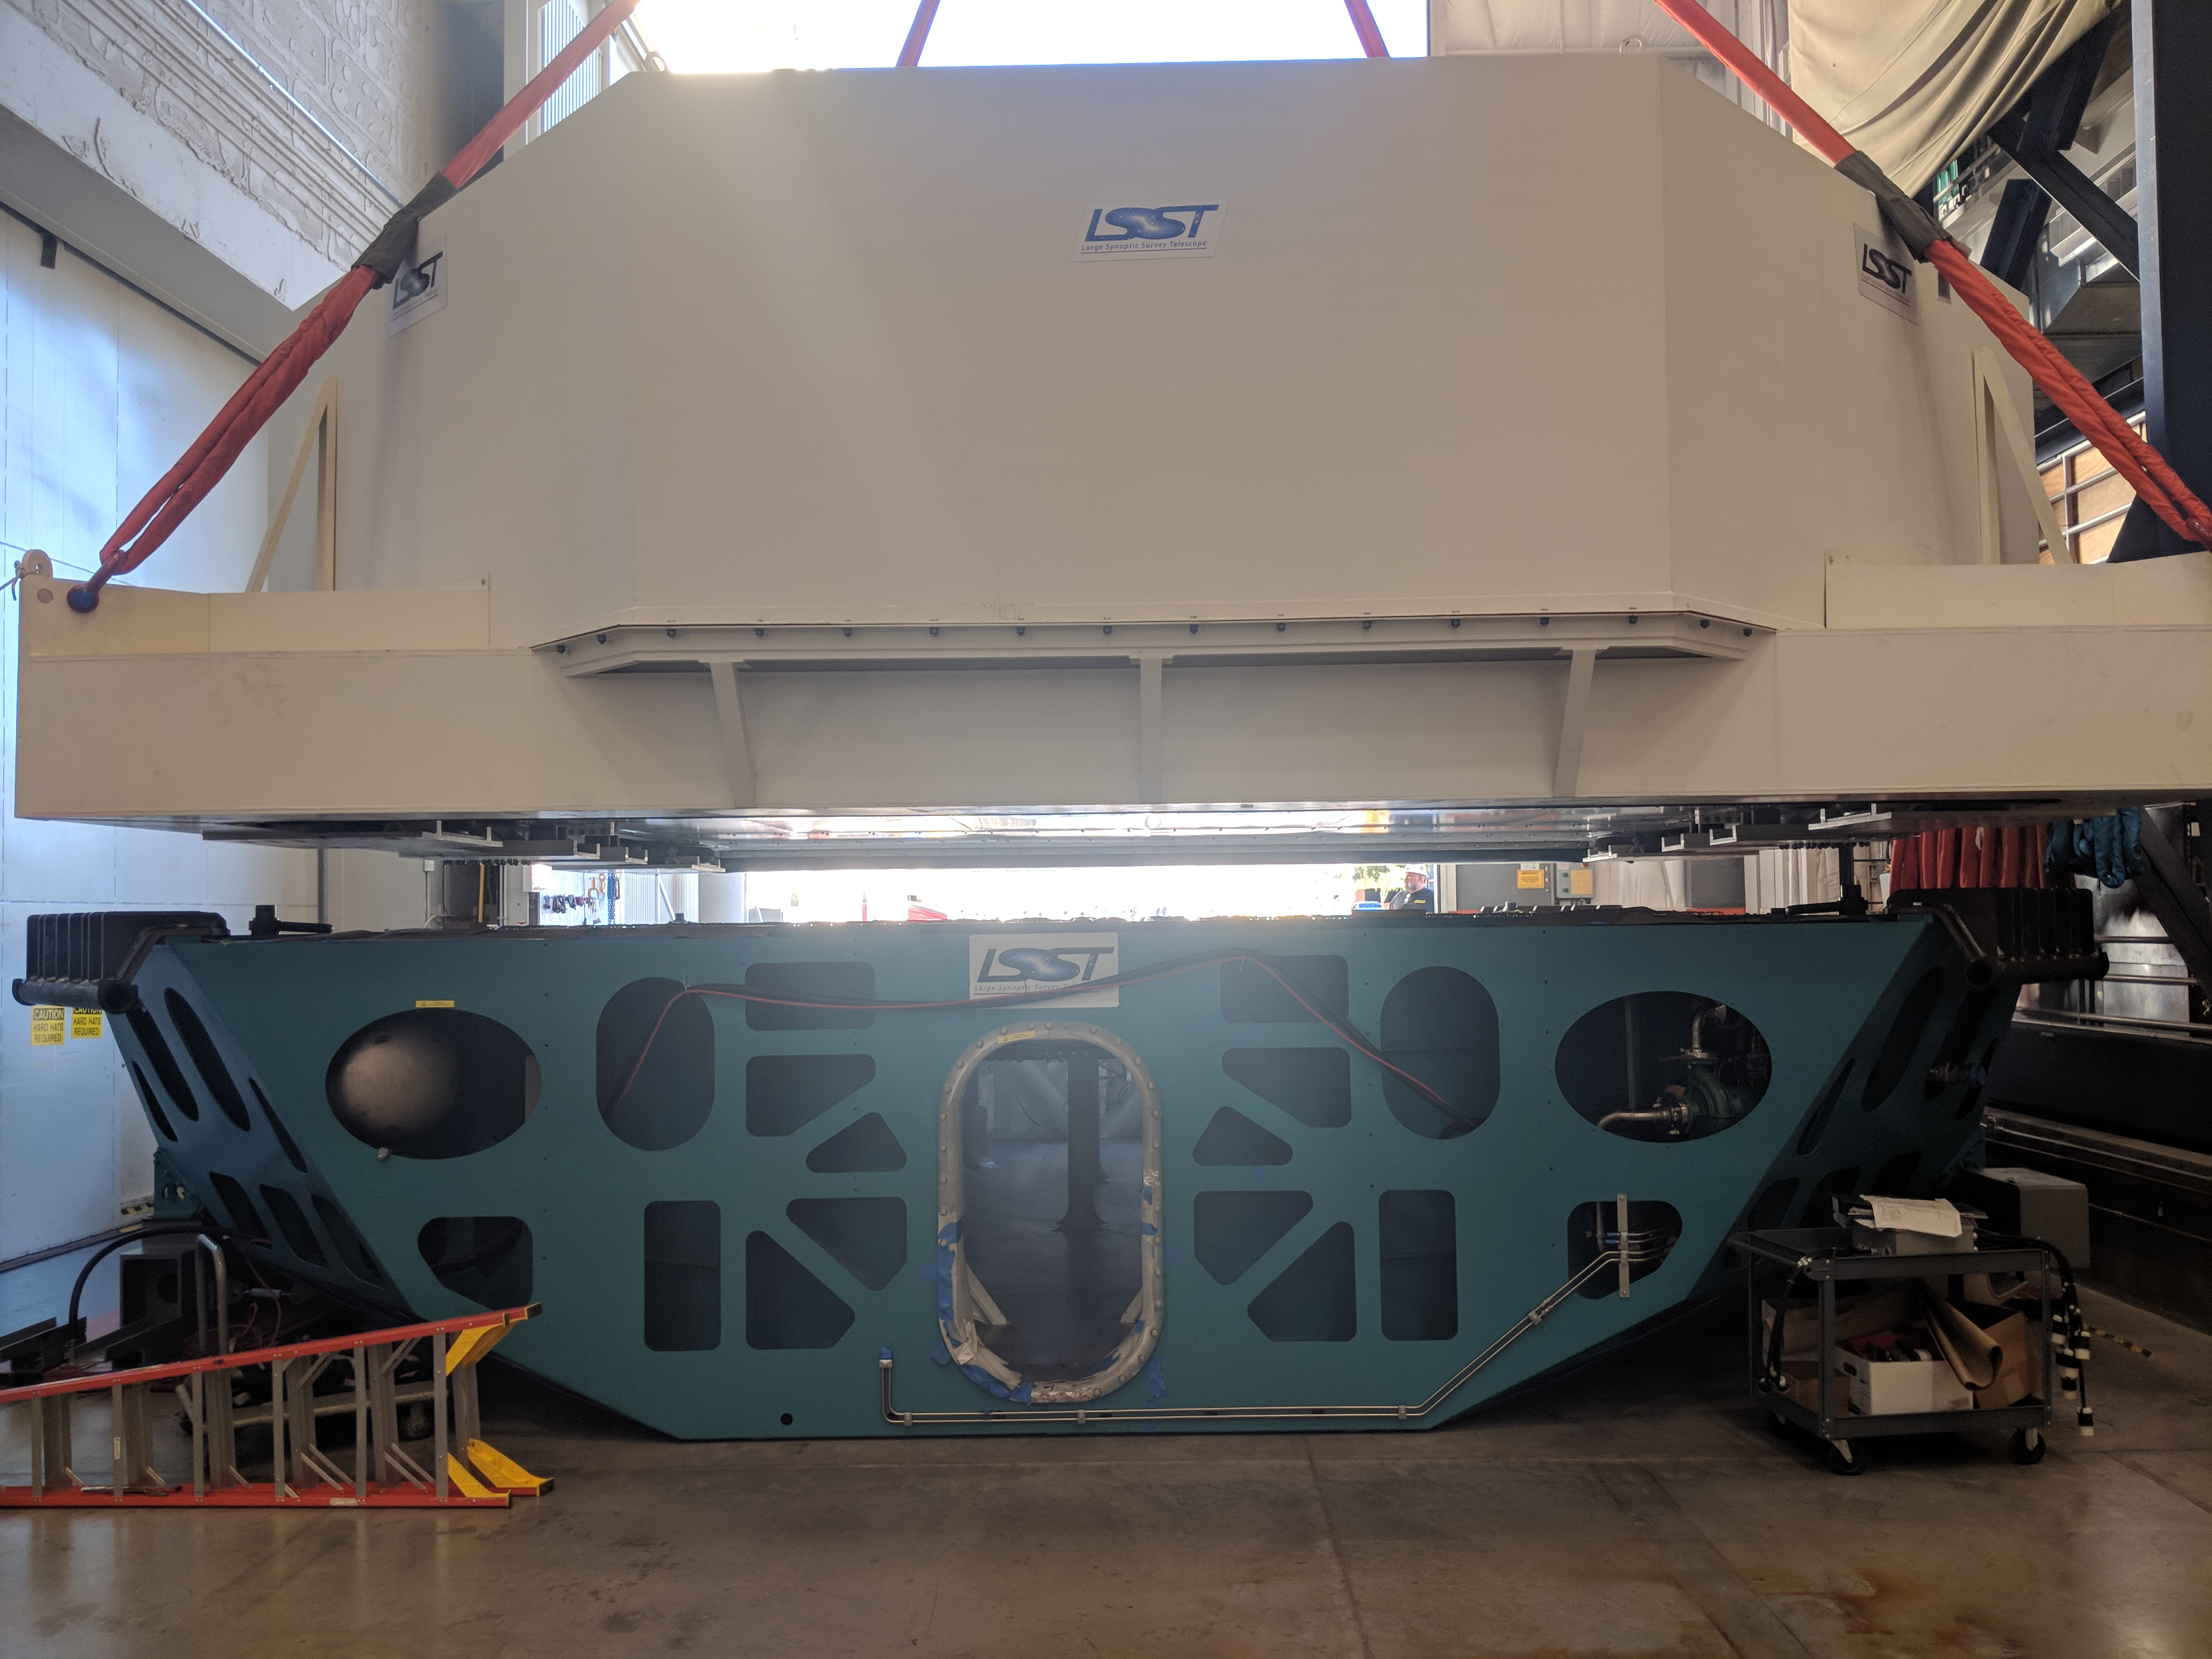

M1M3 Move

On October 18, 2018, the M1M3 Mirror was moved to the Richard F. Caris Mirror Lab on a Precision Heavy Haul truck. The Mirror had been in storage in hangar at Million Air since its fabrication, which was completed in 2015. Now that both the Cell and the Mirror are in the Lab, the next step is the installation of the Mirror onto the M1M3 Cell using the vacuum lifter. In this photo, the Mirror in its container is suspended over the Mirror Cell.

Credit: Rubin Observatory/NSF/AURA